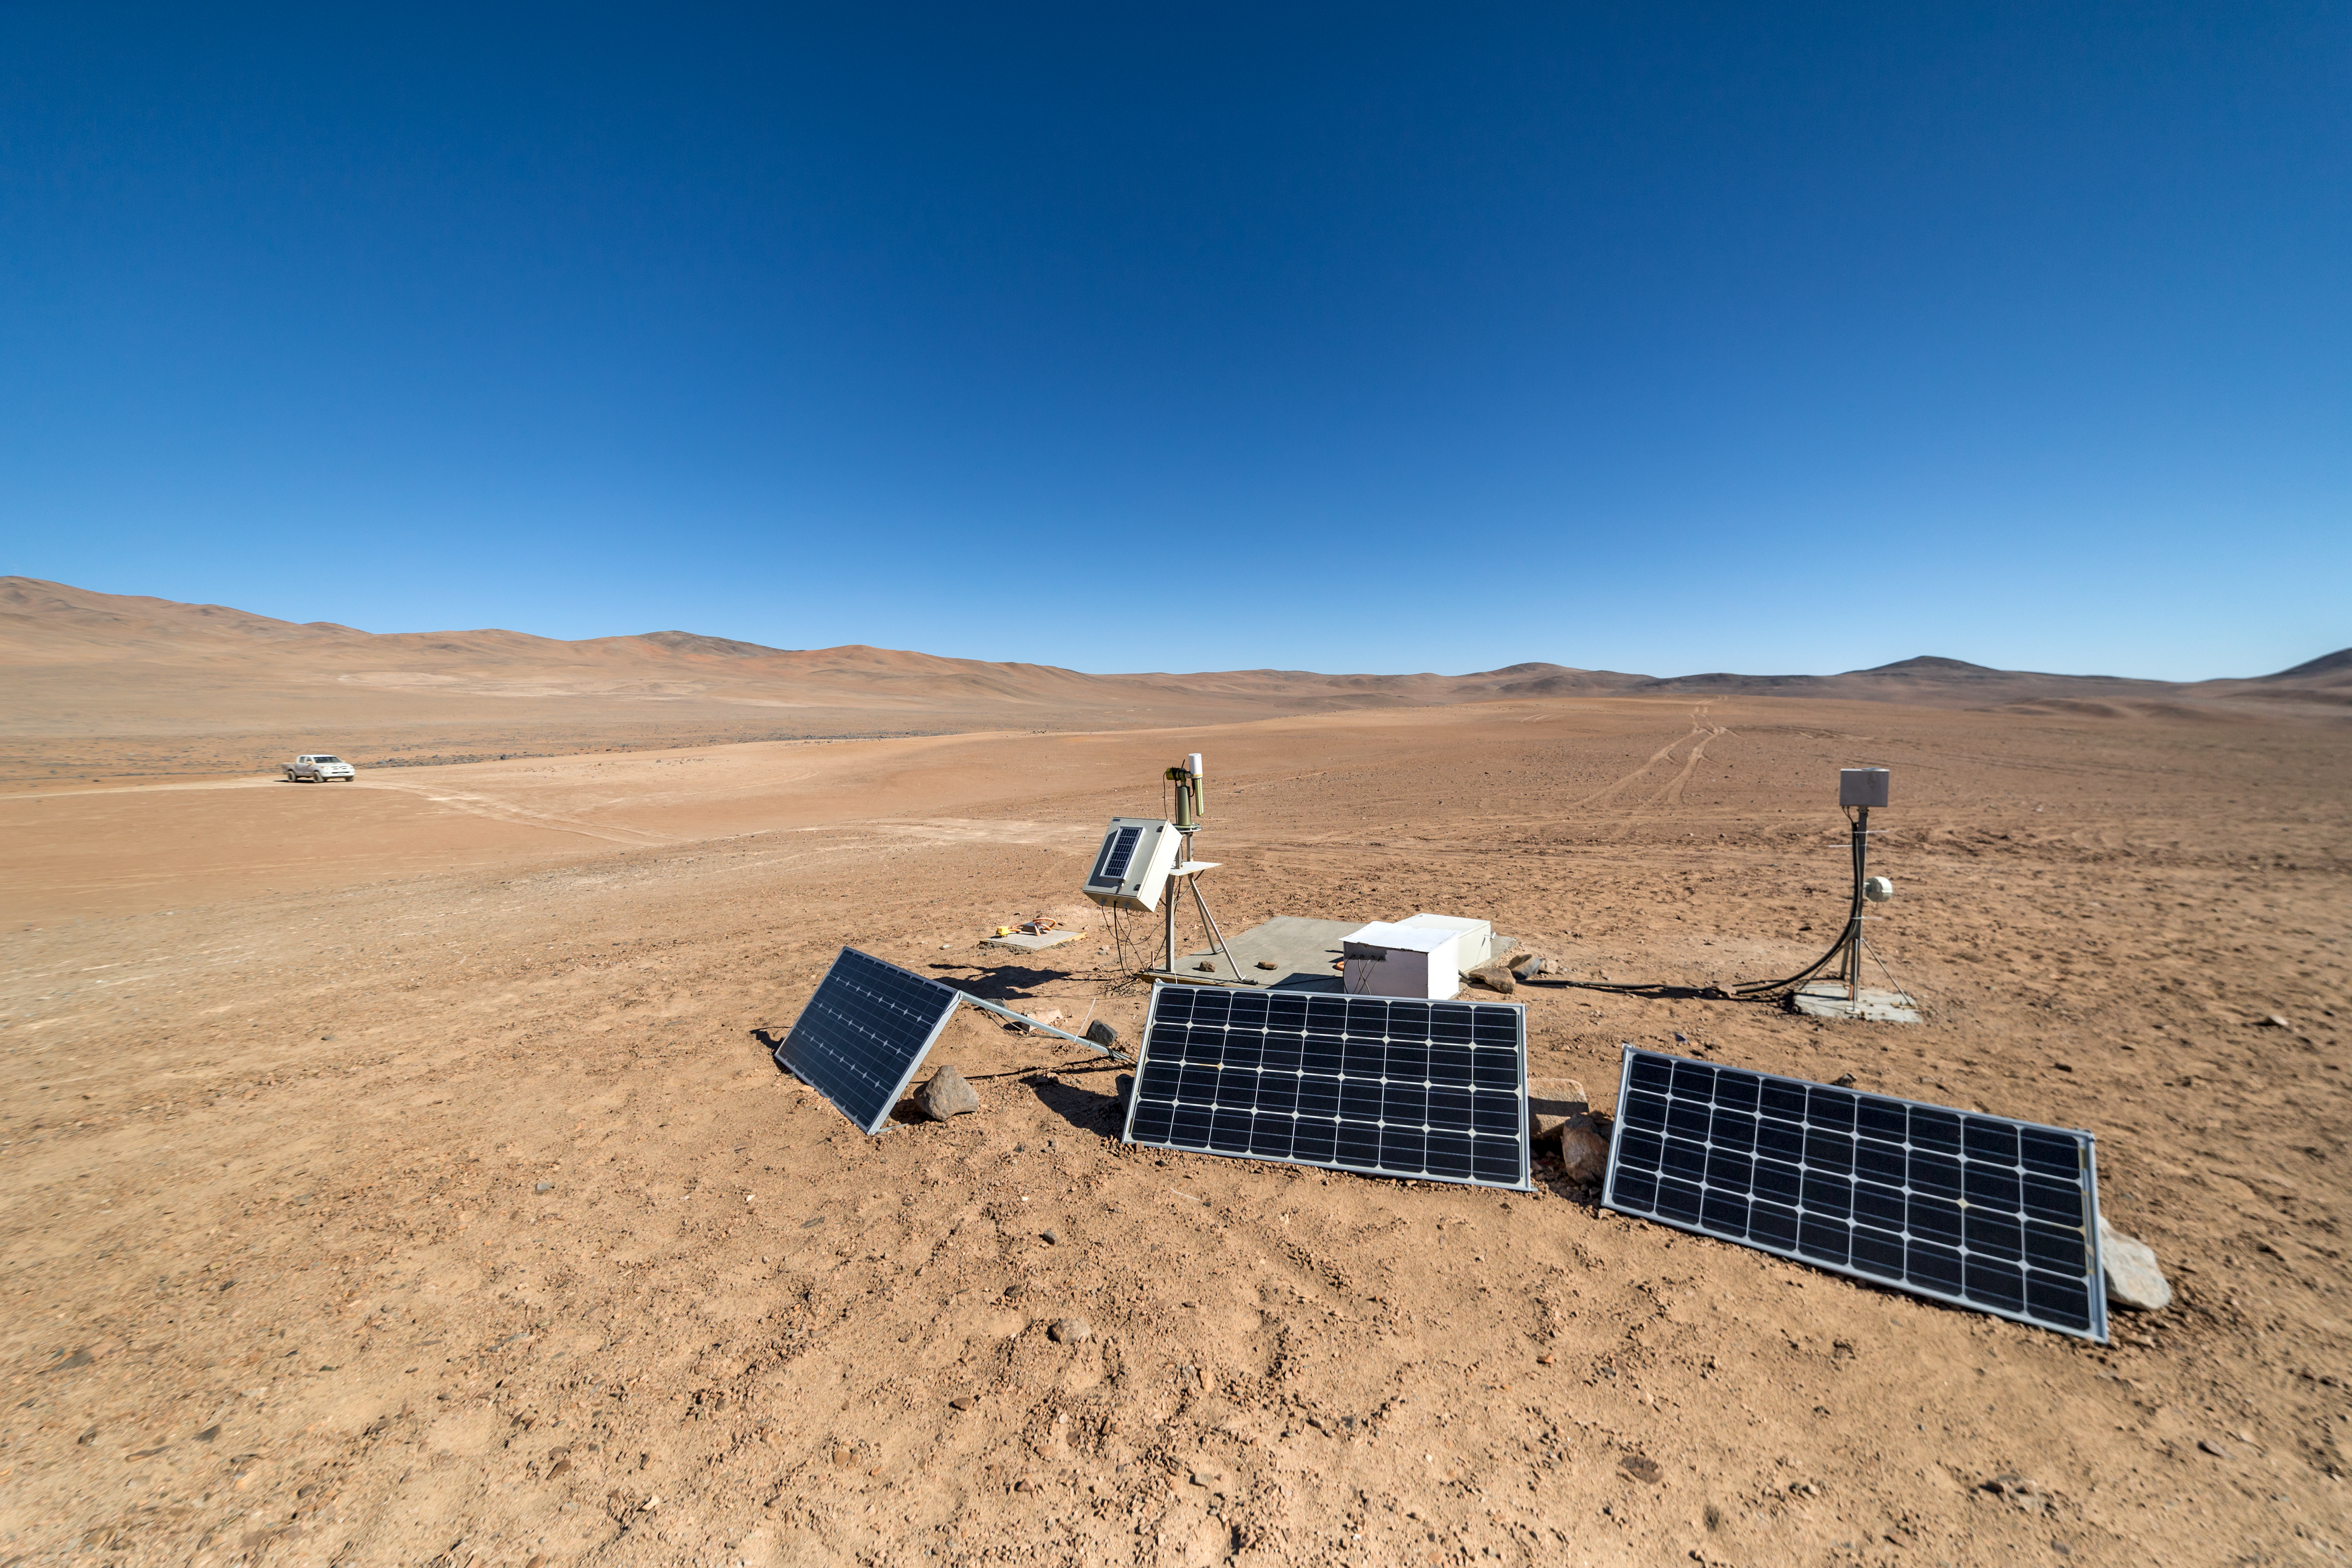

Studying the environment

The Cherenkov Telescope Array will have its southern hemisphere site at ESO's Paranal Observatory in the Atamaca Desert. The site already houses the ASC Complex: an all-sky camera (ASC), a seismometer and a Sun and Moon photometer.

Credit: ESO/P. Horálek